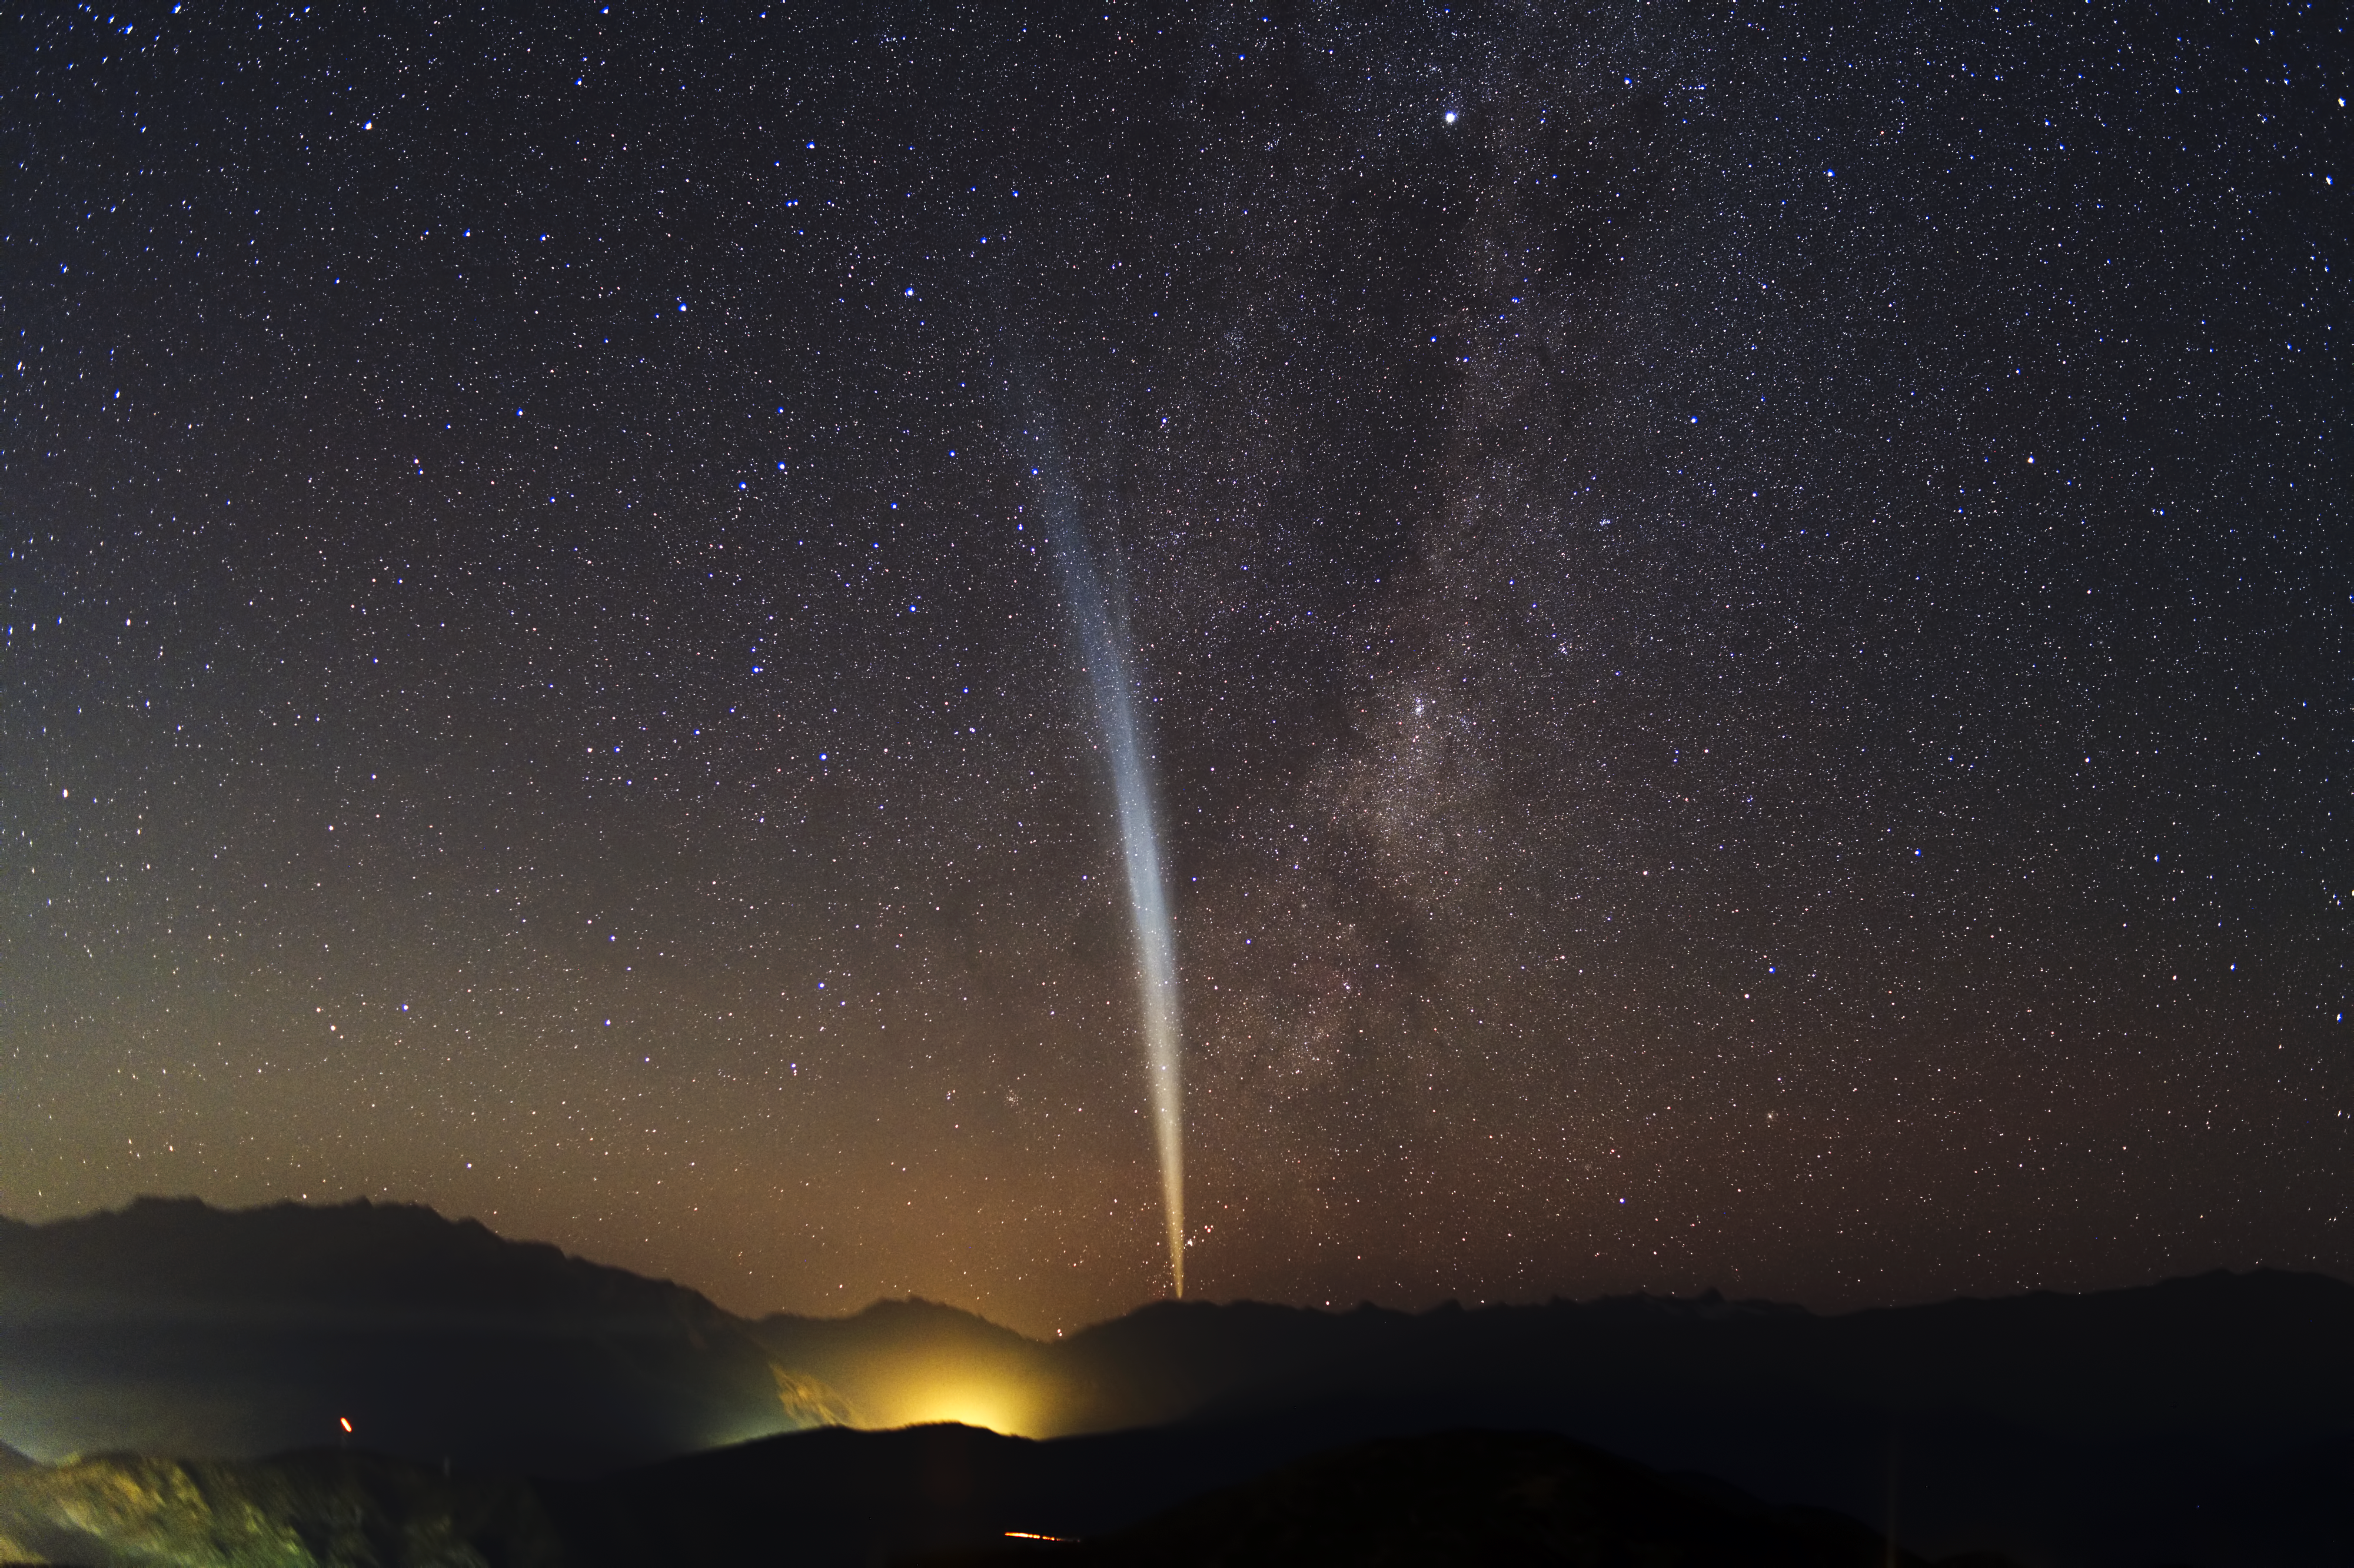

Comet Lovejoy over Santiago

Comet Lovejoy seen on the sky in the vicinity of Santiago, Chile. The image was taken by ESO Photo Ambassador Yuri Beletsky. See more of his images in the Archive.

Credit: Y. Beletsky (LCO)/ESO